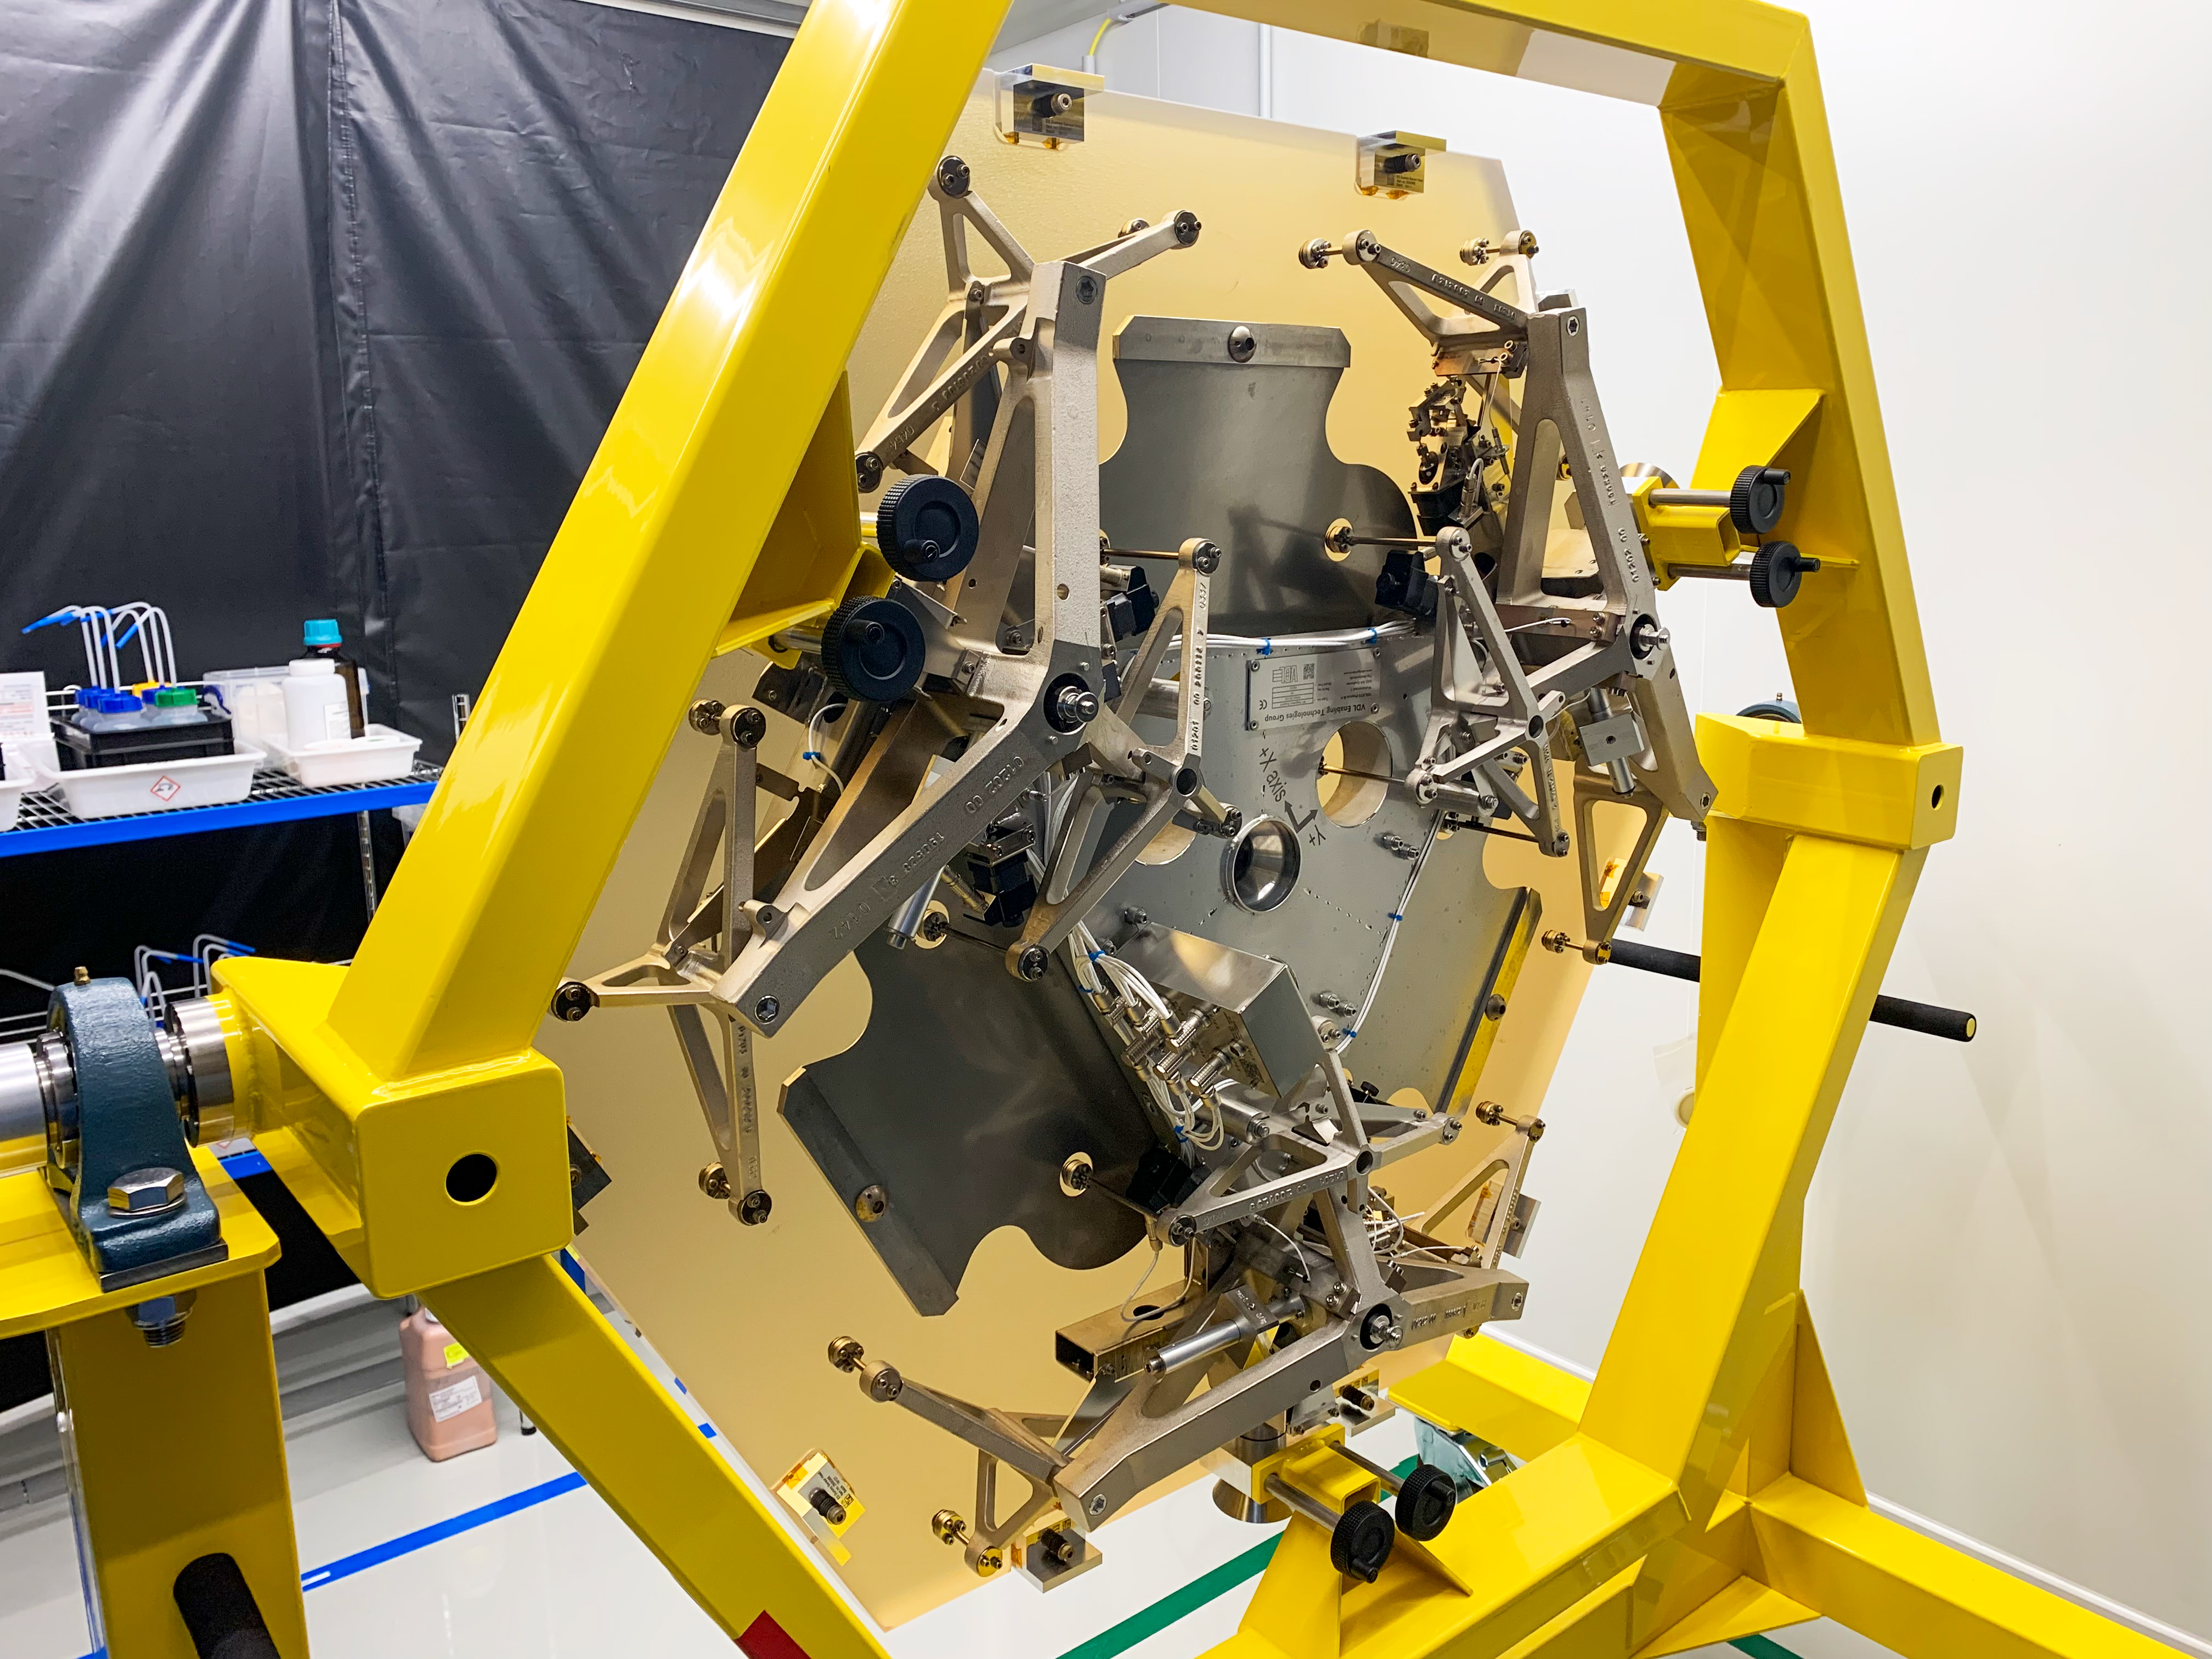

ELT M1 segment assembly in final inspection

Once segments of the Extremely Large Telescope’s (ELT's) primary mirror, M1, have been polished, they’re mounted on a support system just like this one. Final inspection of the support is happening here, at the Safran Reosc facilities in France, prior to delivery to Chile, where the telescope is under construction in the Atacama Desert. Together, each mirror segment on ESO’s soon-to-be biggest eye on the sky and their supports will weigh 250 kilograms.

Credit: Safran